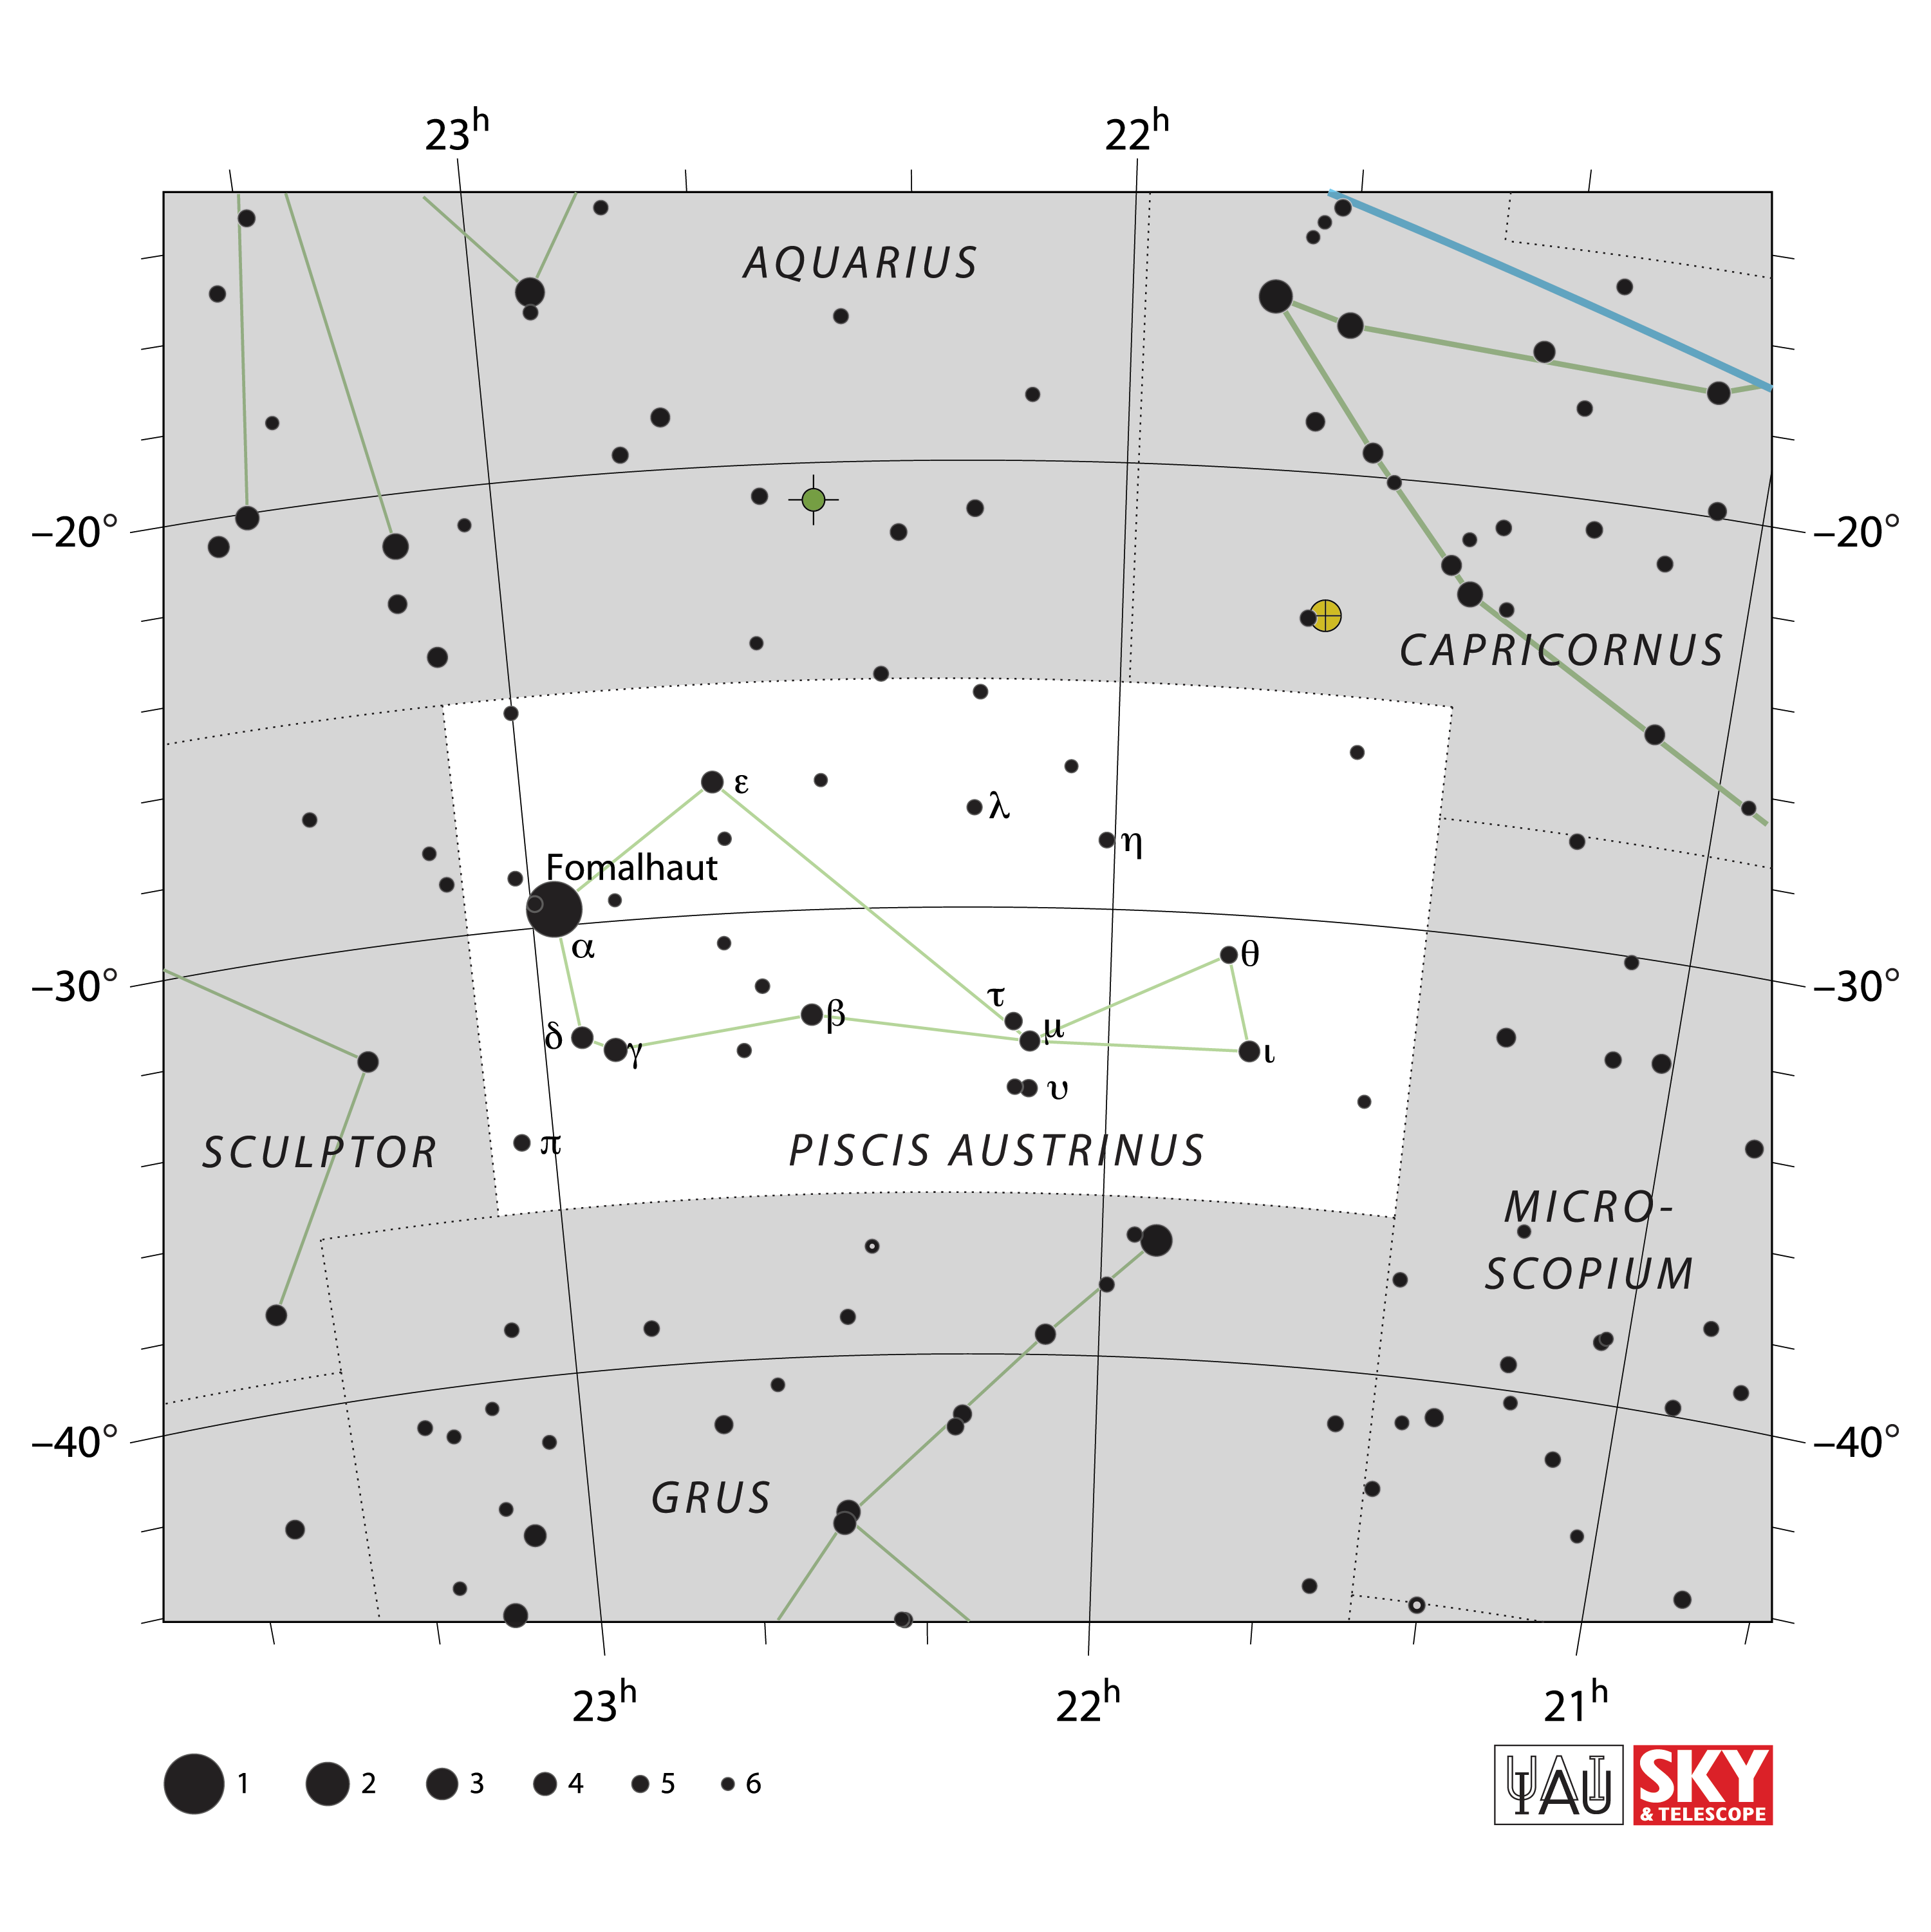

Piscis Austrinus

Credit: IAU and Sky & Telescope